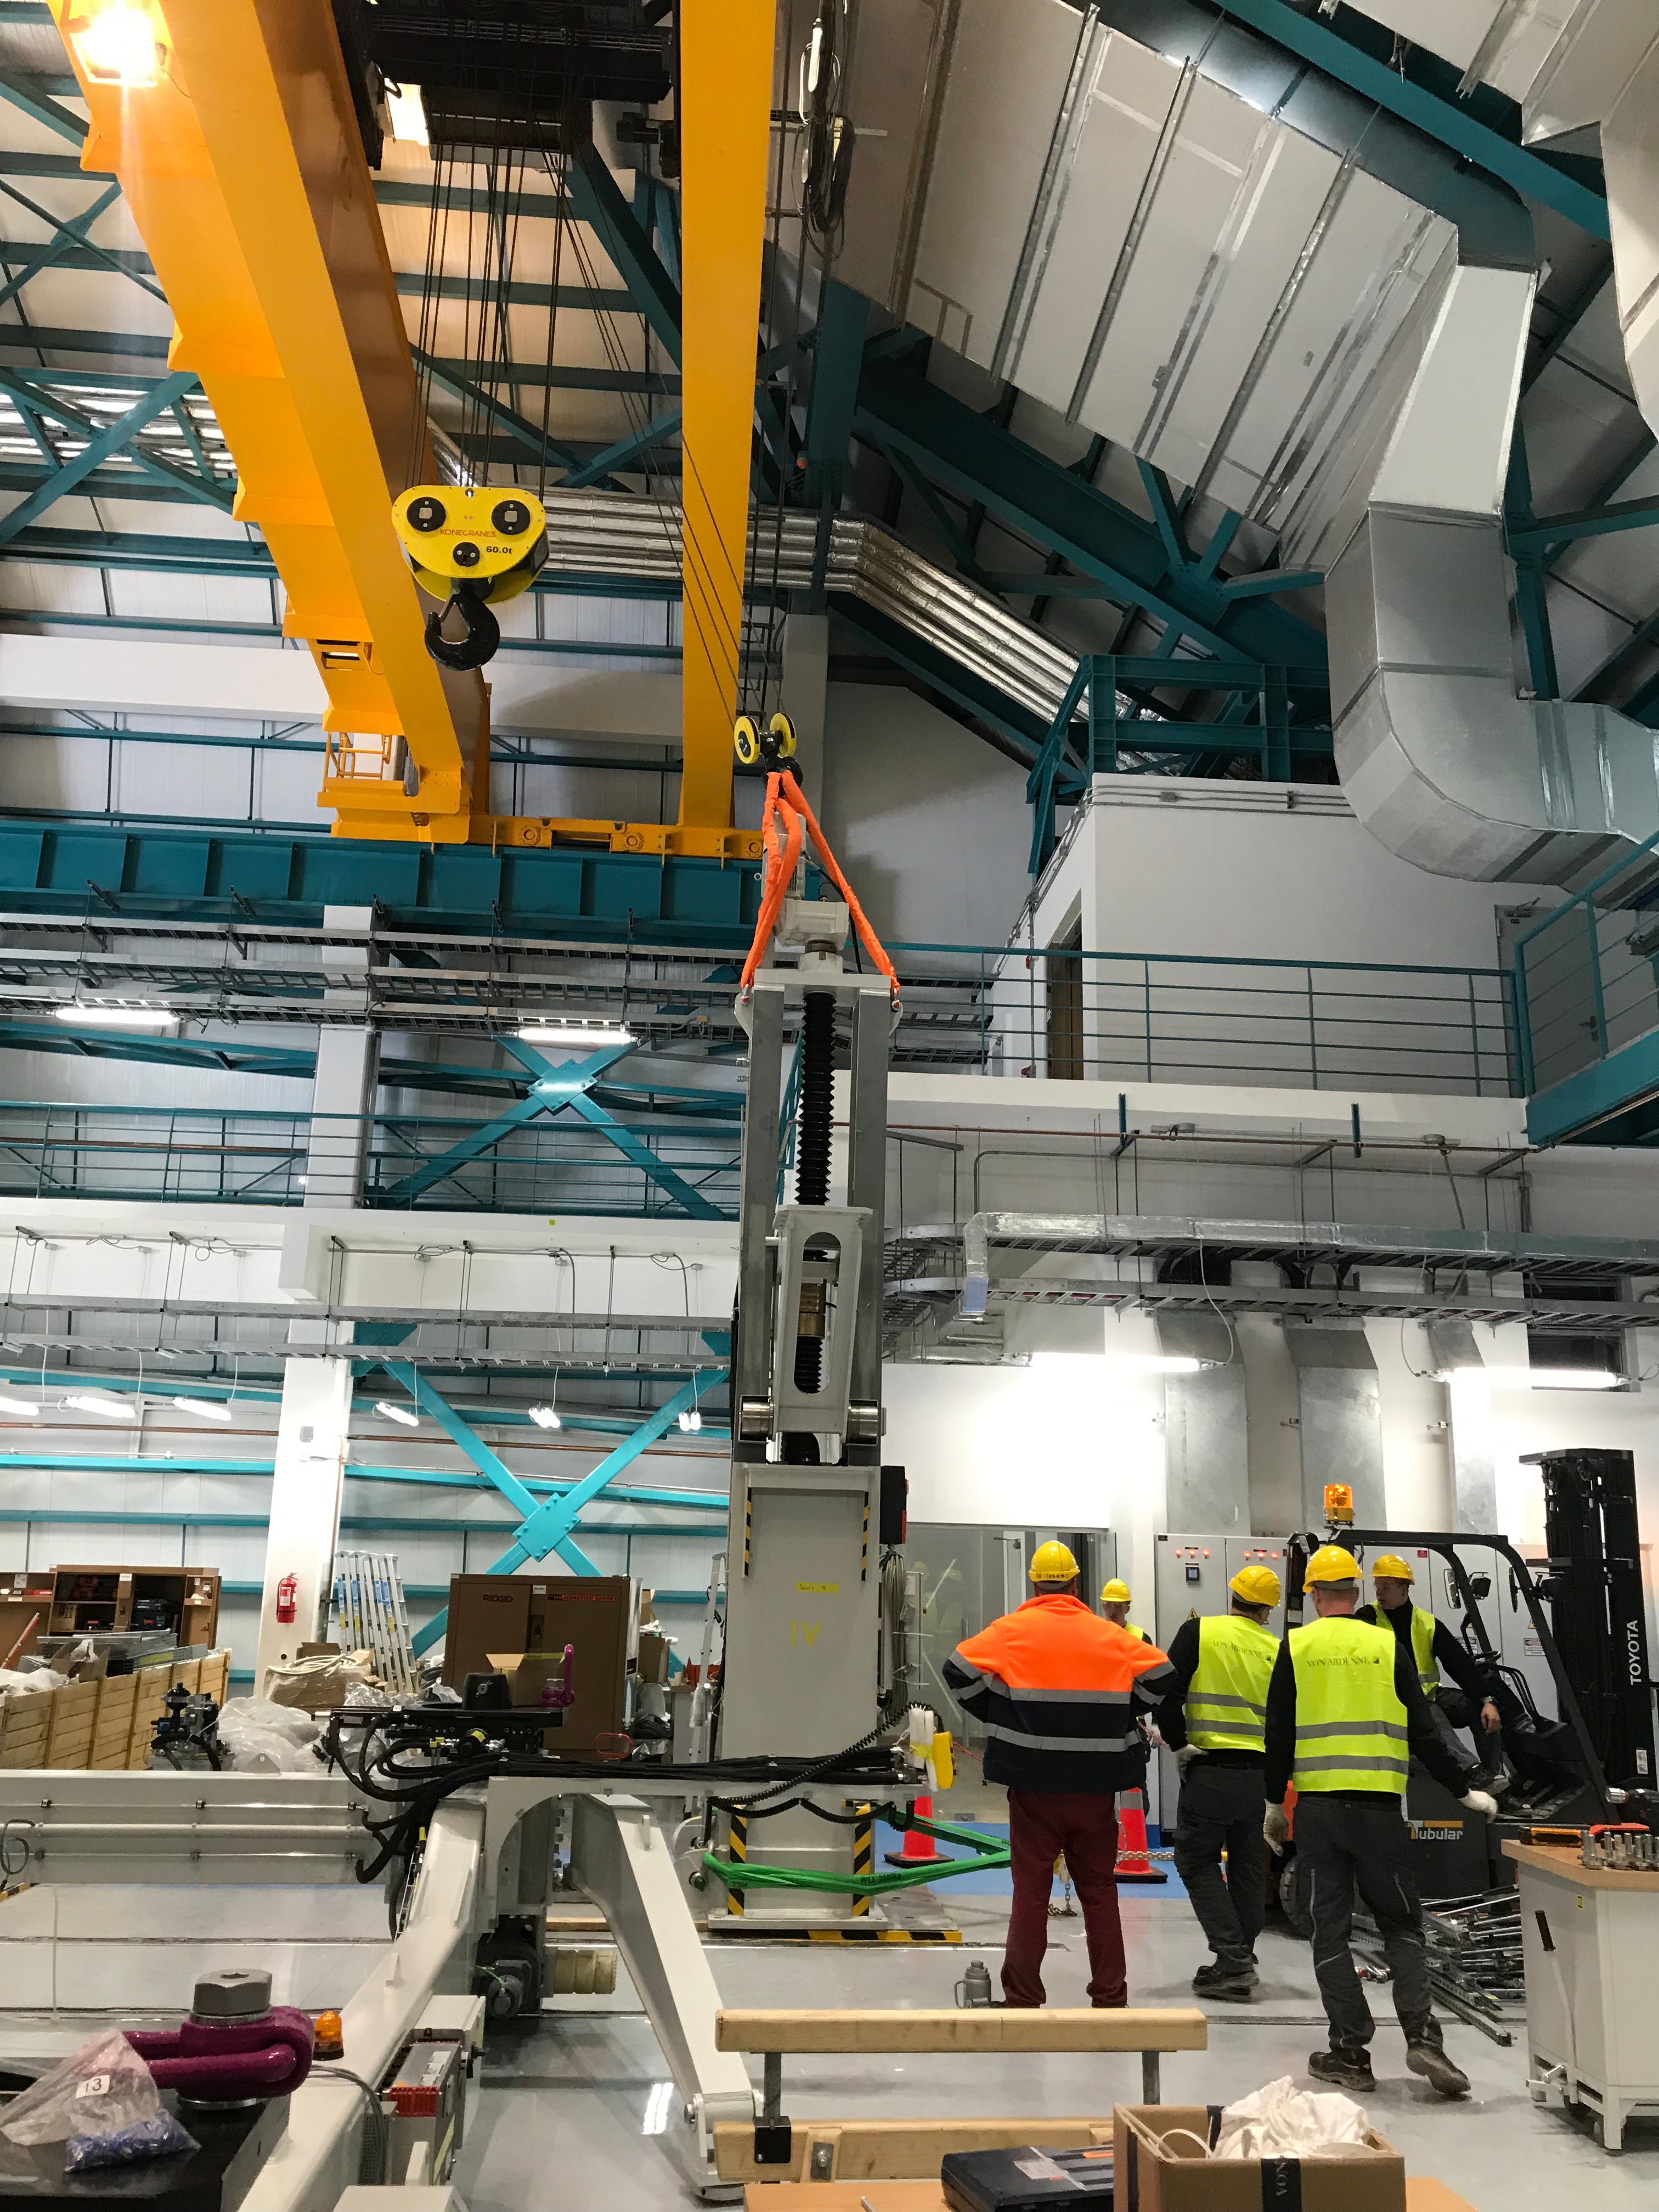

Coating Plant Assembly on Summit

A crew from Von Ardenne, the LSST Coating Chamber vendor, is currently onsite at the LSST summit facility building, performing work on the Coating Chamber, which arrived at the summit in November 2018. According to Tomislav Vucina, LSST Coatings Engineer, "The LSST Coating Chamber will be the largest, most modern, and most powerful mirror coating mechanism used by any telescope in the world." The Coating Chamber, which was constructed in Germany, is now beginning a six-month program of “assembly, integration, and commissioning,” which refers to installation of all components of the Coating Plant, and the testing necessary to ensure that everything works the way it’s supposed to. After final acceptance, and after both LSST mirrors arrive, the Coating Plant will be used to coat the Primary/Tertiary Mirror (M1M3) with aluminum, and the Secondary Mirror (M2) with silver.

Credit: Rubin Observatory/NSF/AURA